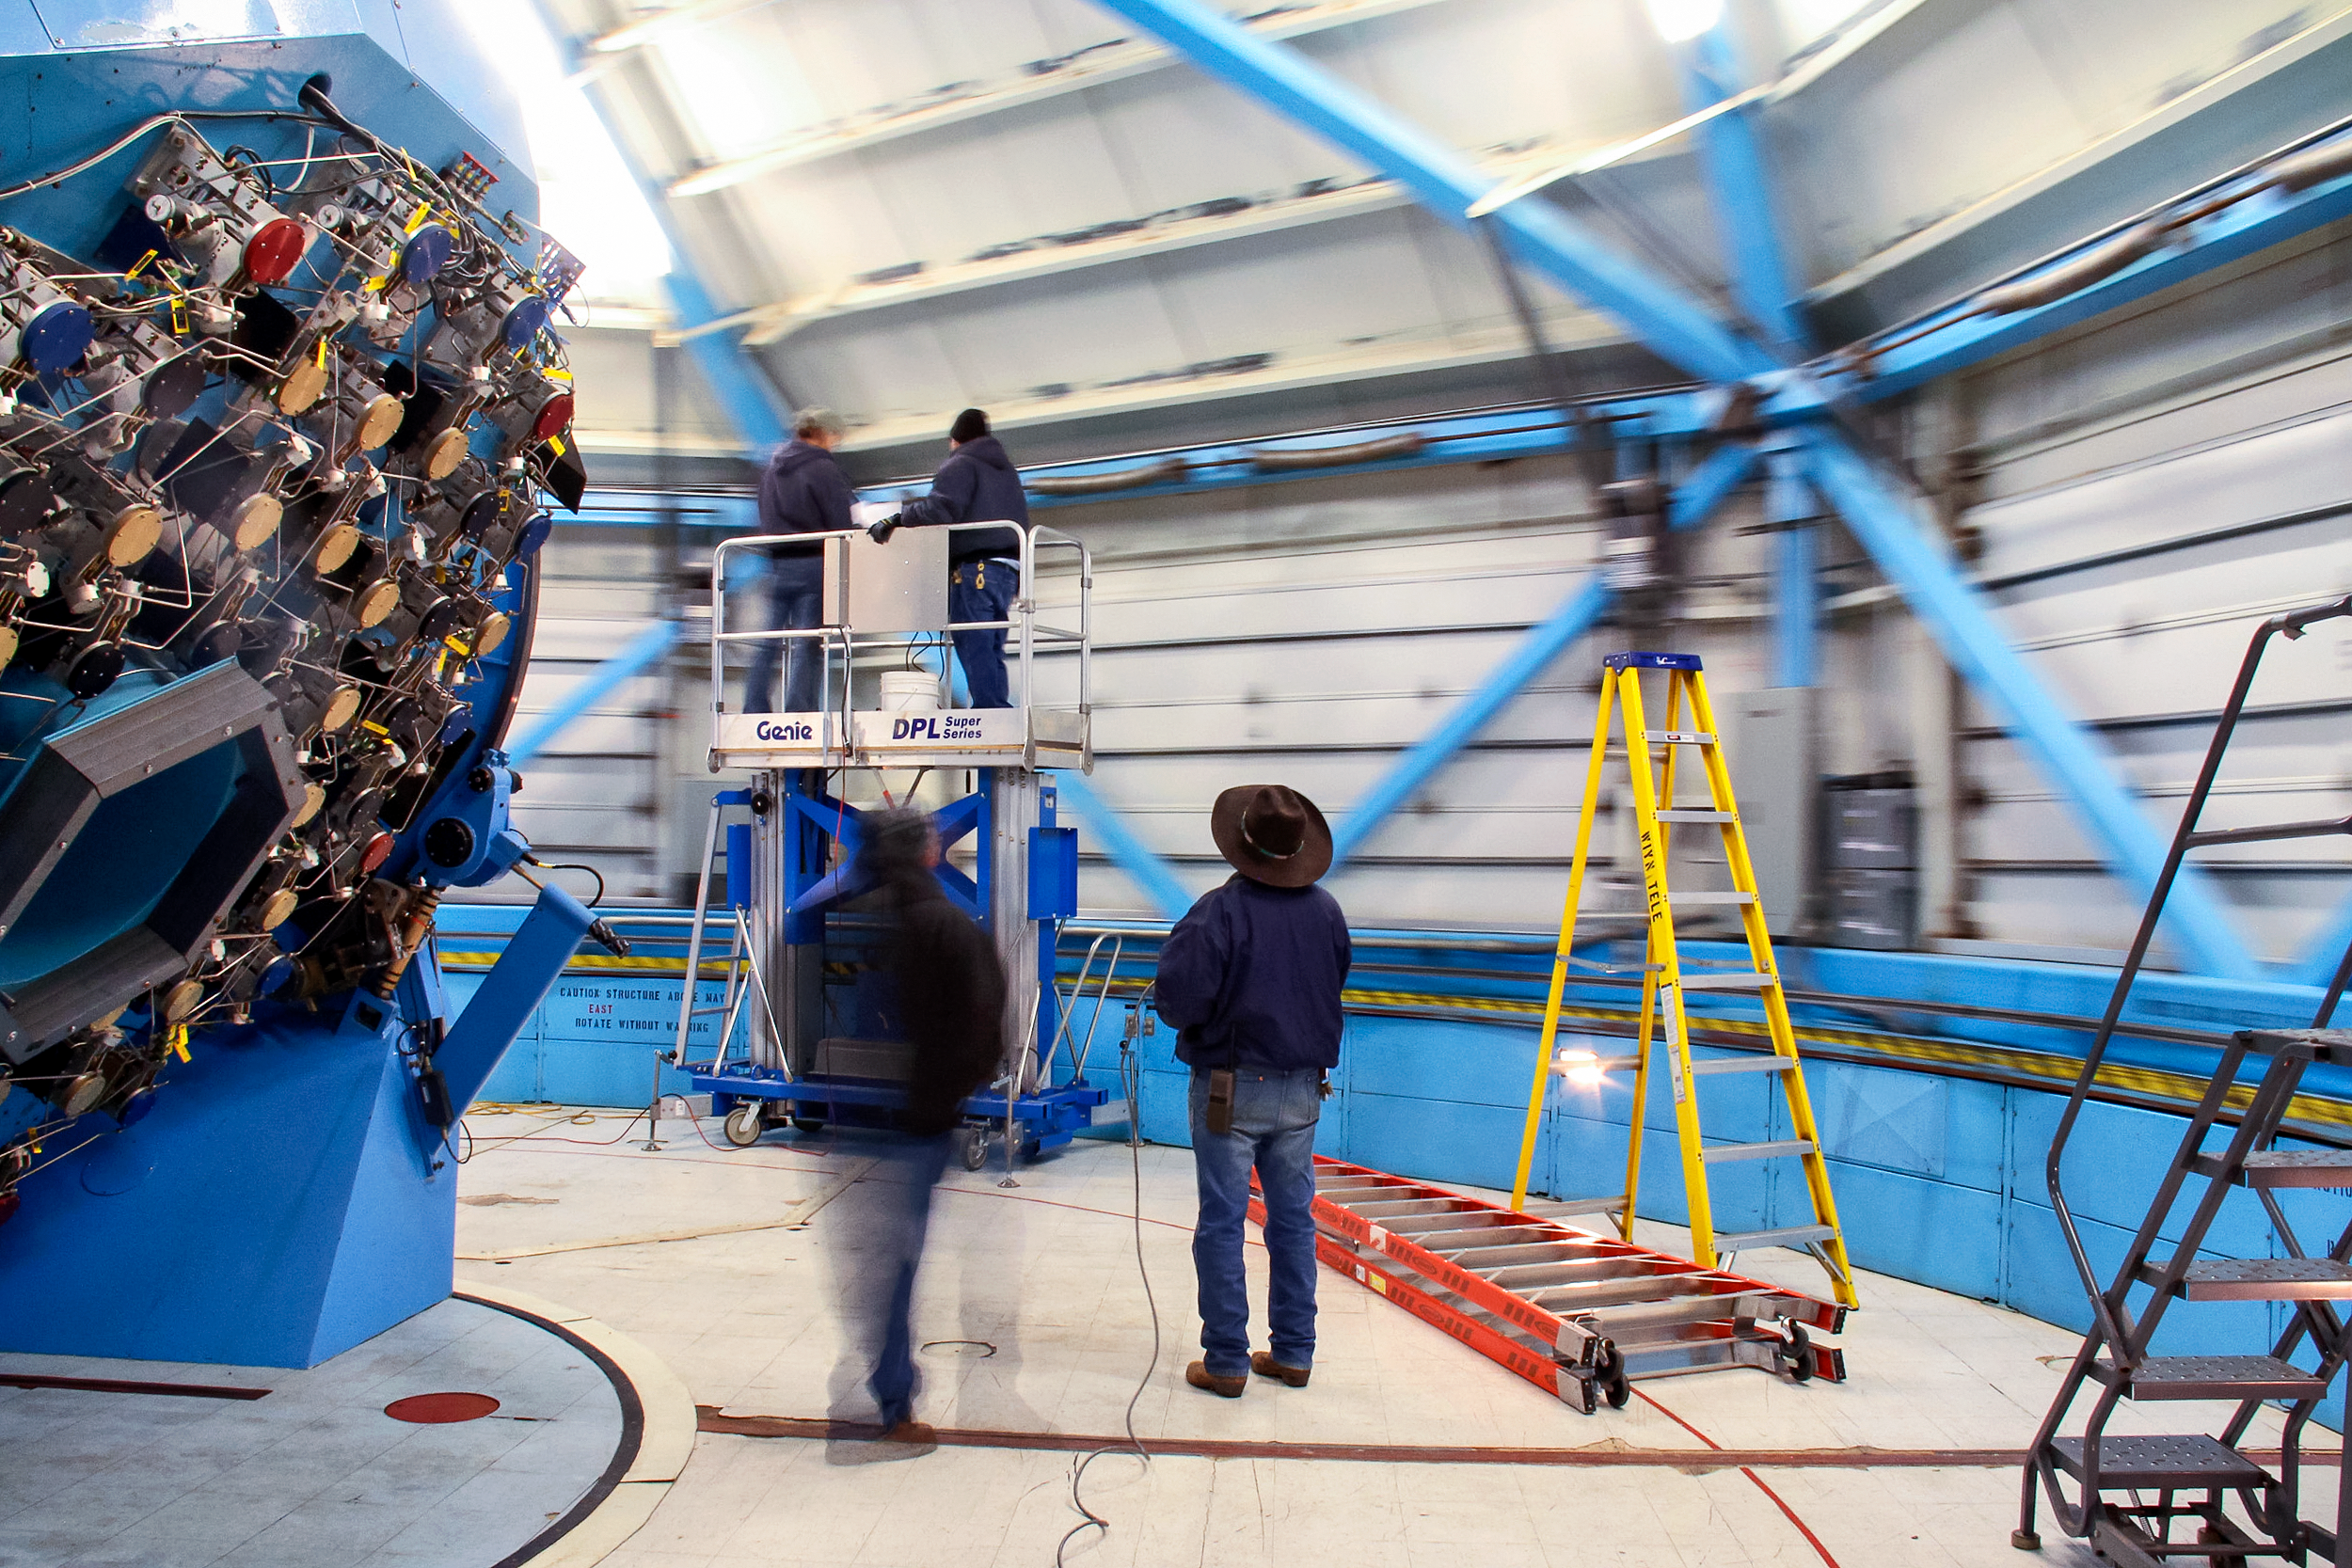

WIYN 3.5-meter Telescope interior

WIYN 3.5-meter Telescope interior at KPNO, Arizona.

Credit: KPNO/NOIRLab/NSF/AURA/P. Marenfeld